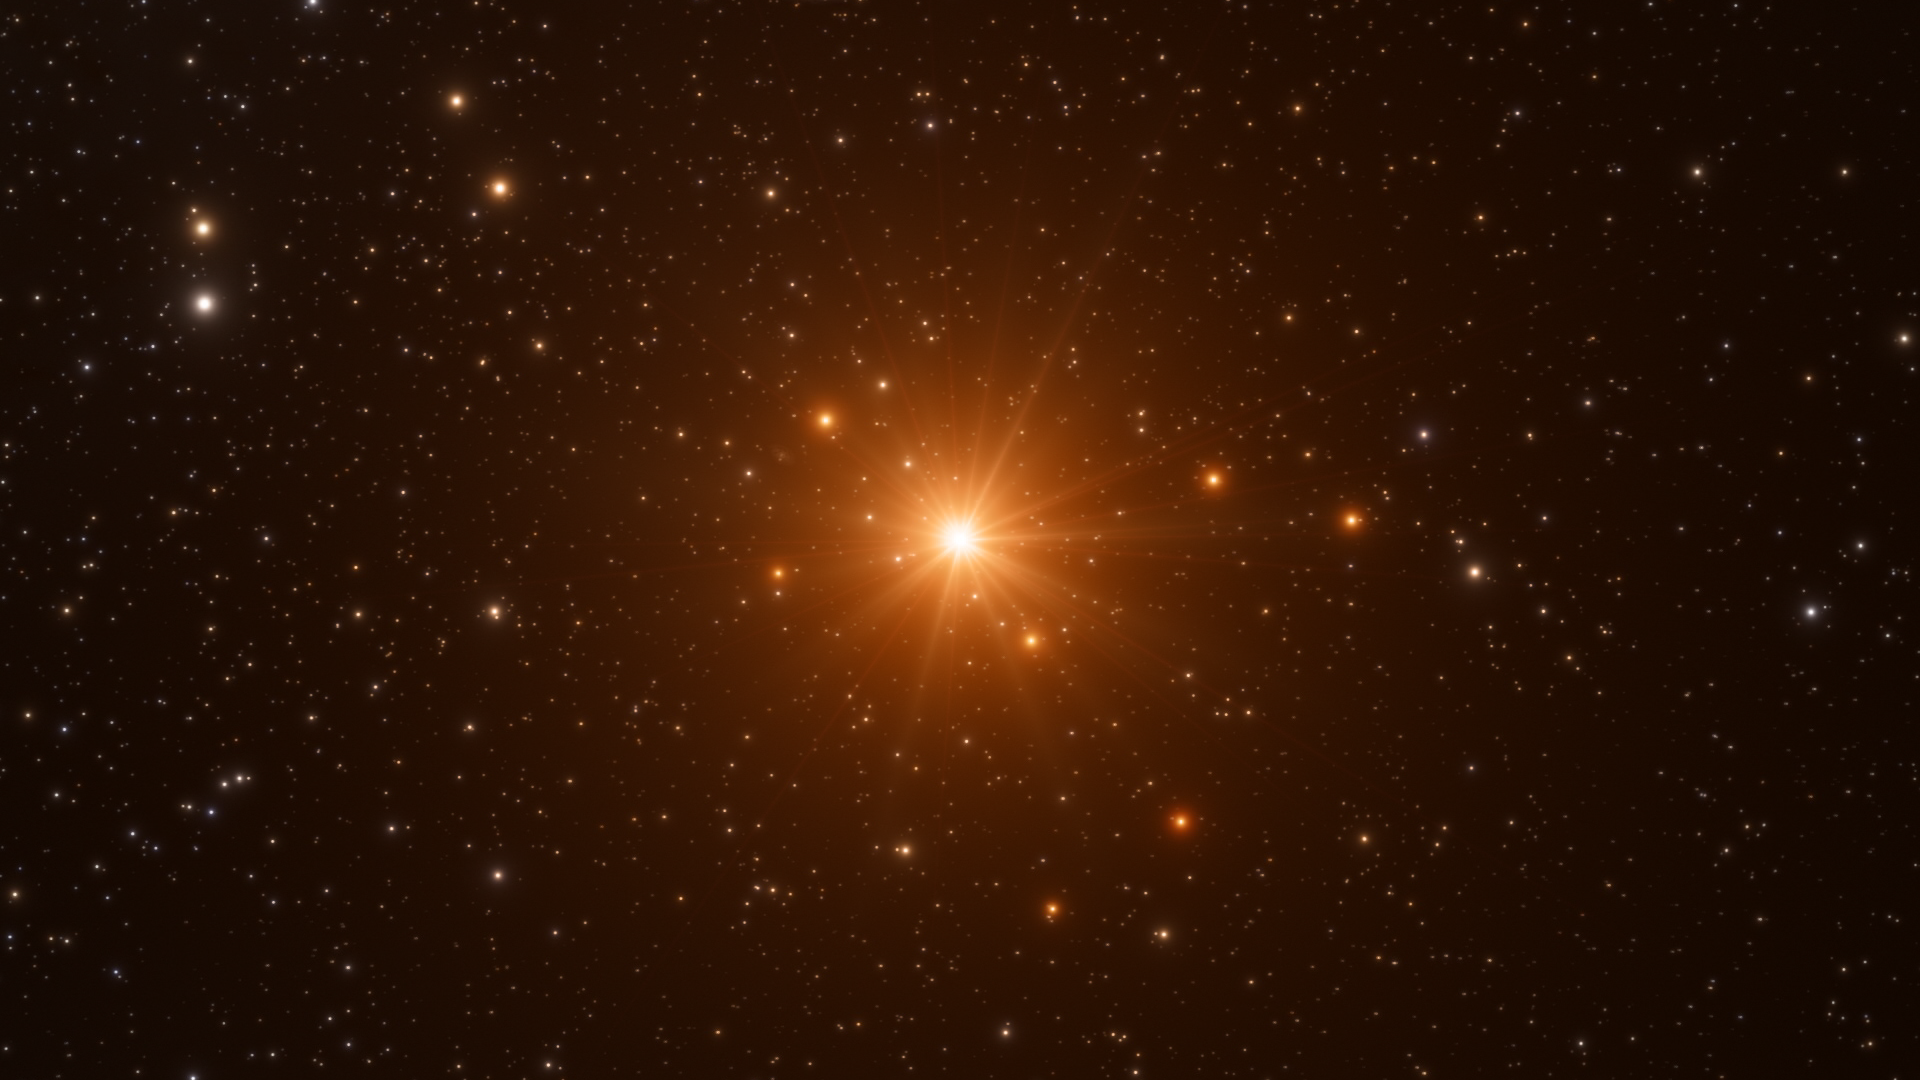

Screenshot of ESOcast 96

You can subscribe to the ESOcasts in iTunes, receive future episodes on YouTube or follow us on Vimeo. Many other ESOcast episodes are also available.

Find out how to view and contribute subtitles to the ESOcast in multiple languages, or translate this video on dotSUB.

Credit: ESO